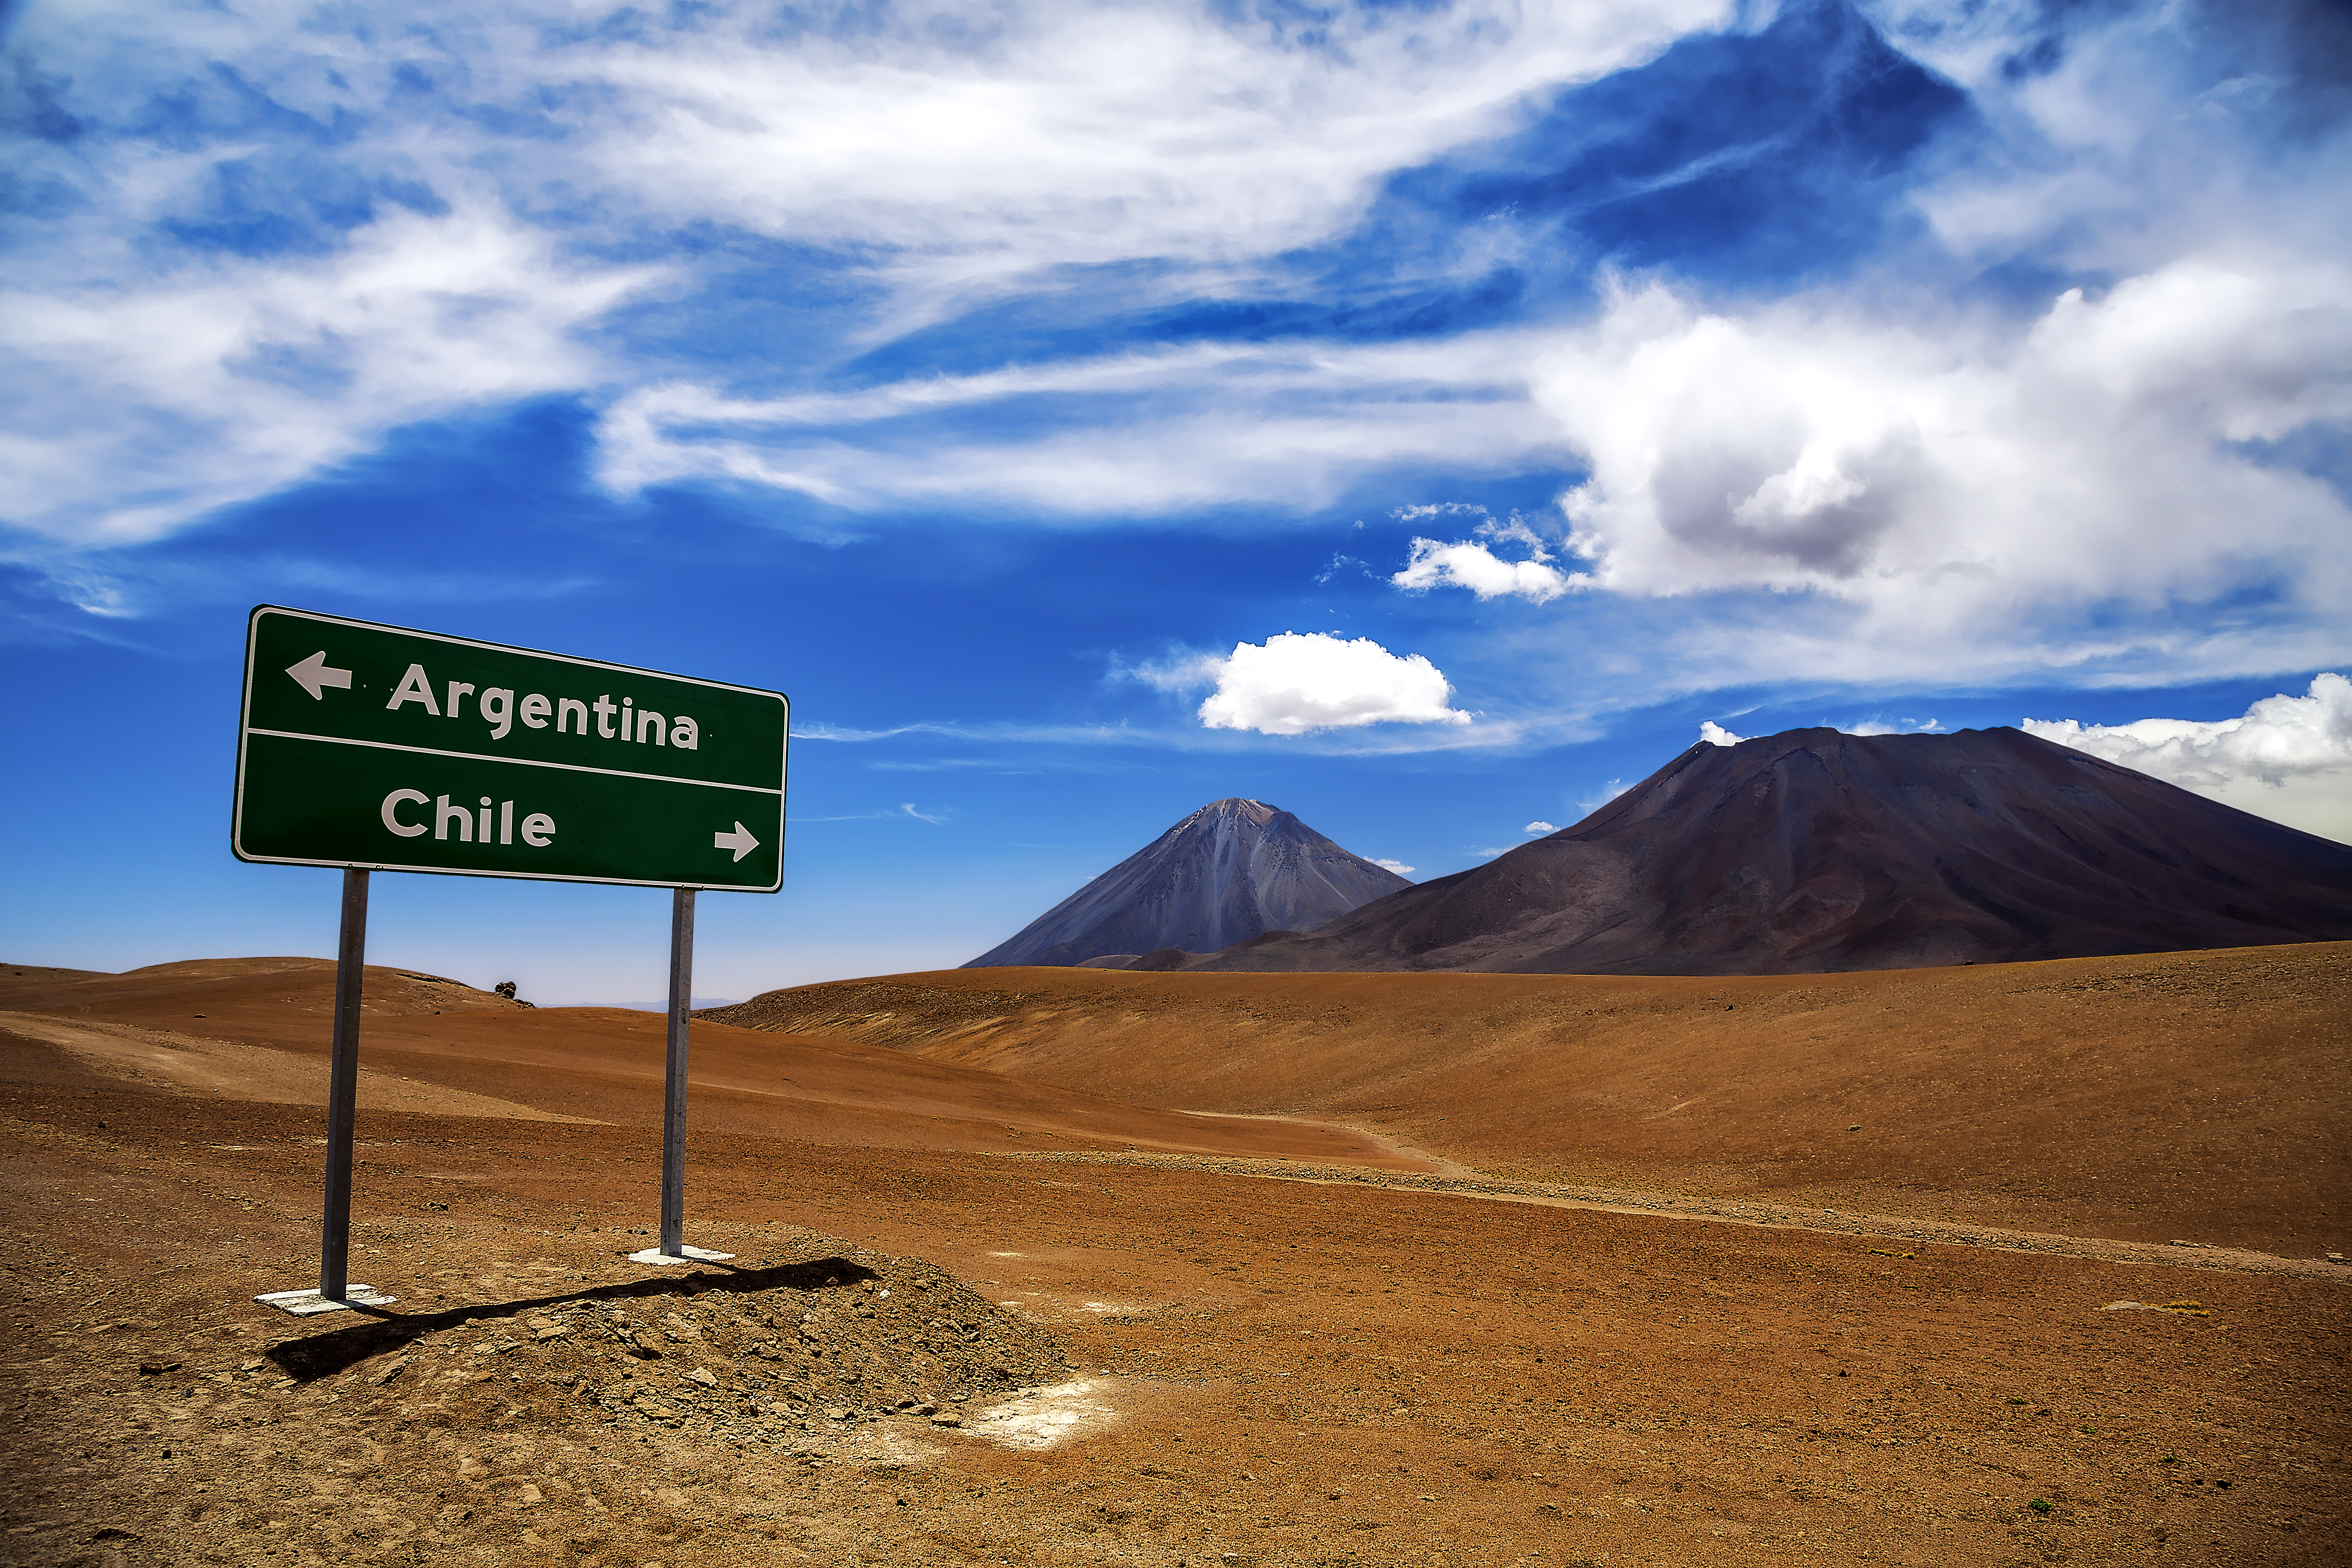

A sign along the road

A road sign in the middle of the Atacama Desert shows the way to Argentina and Chile.

Credit: A. Duro/ESO